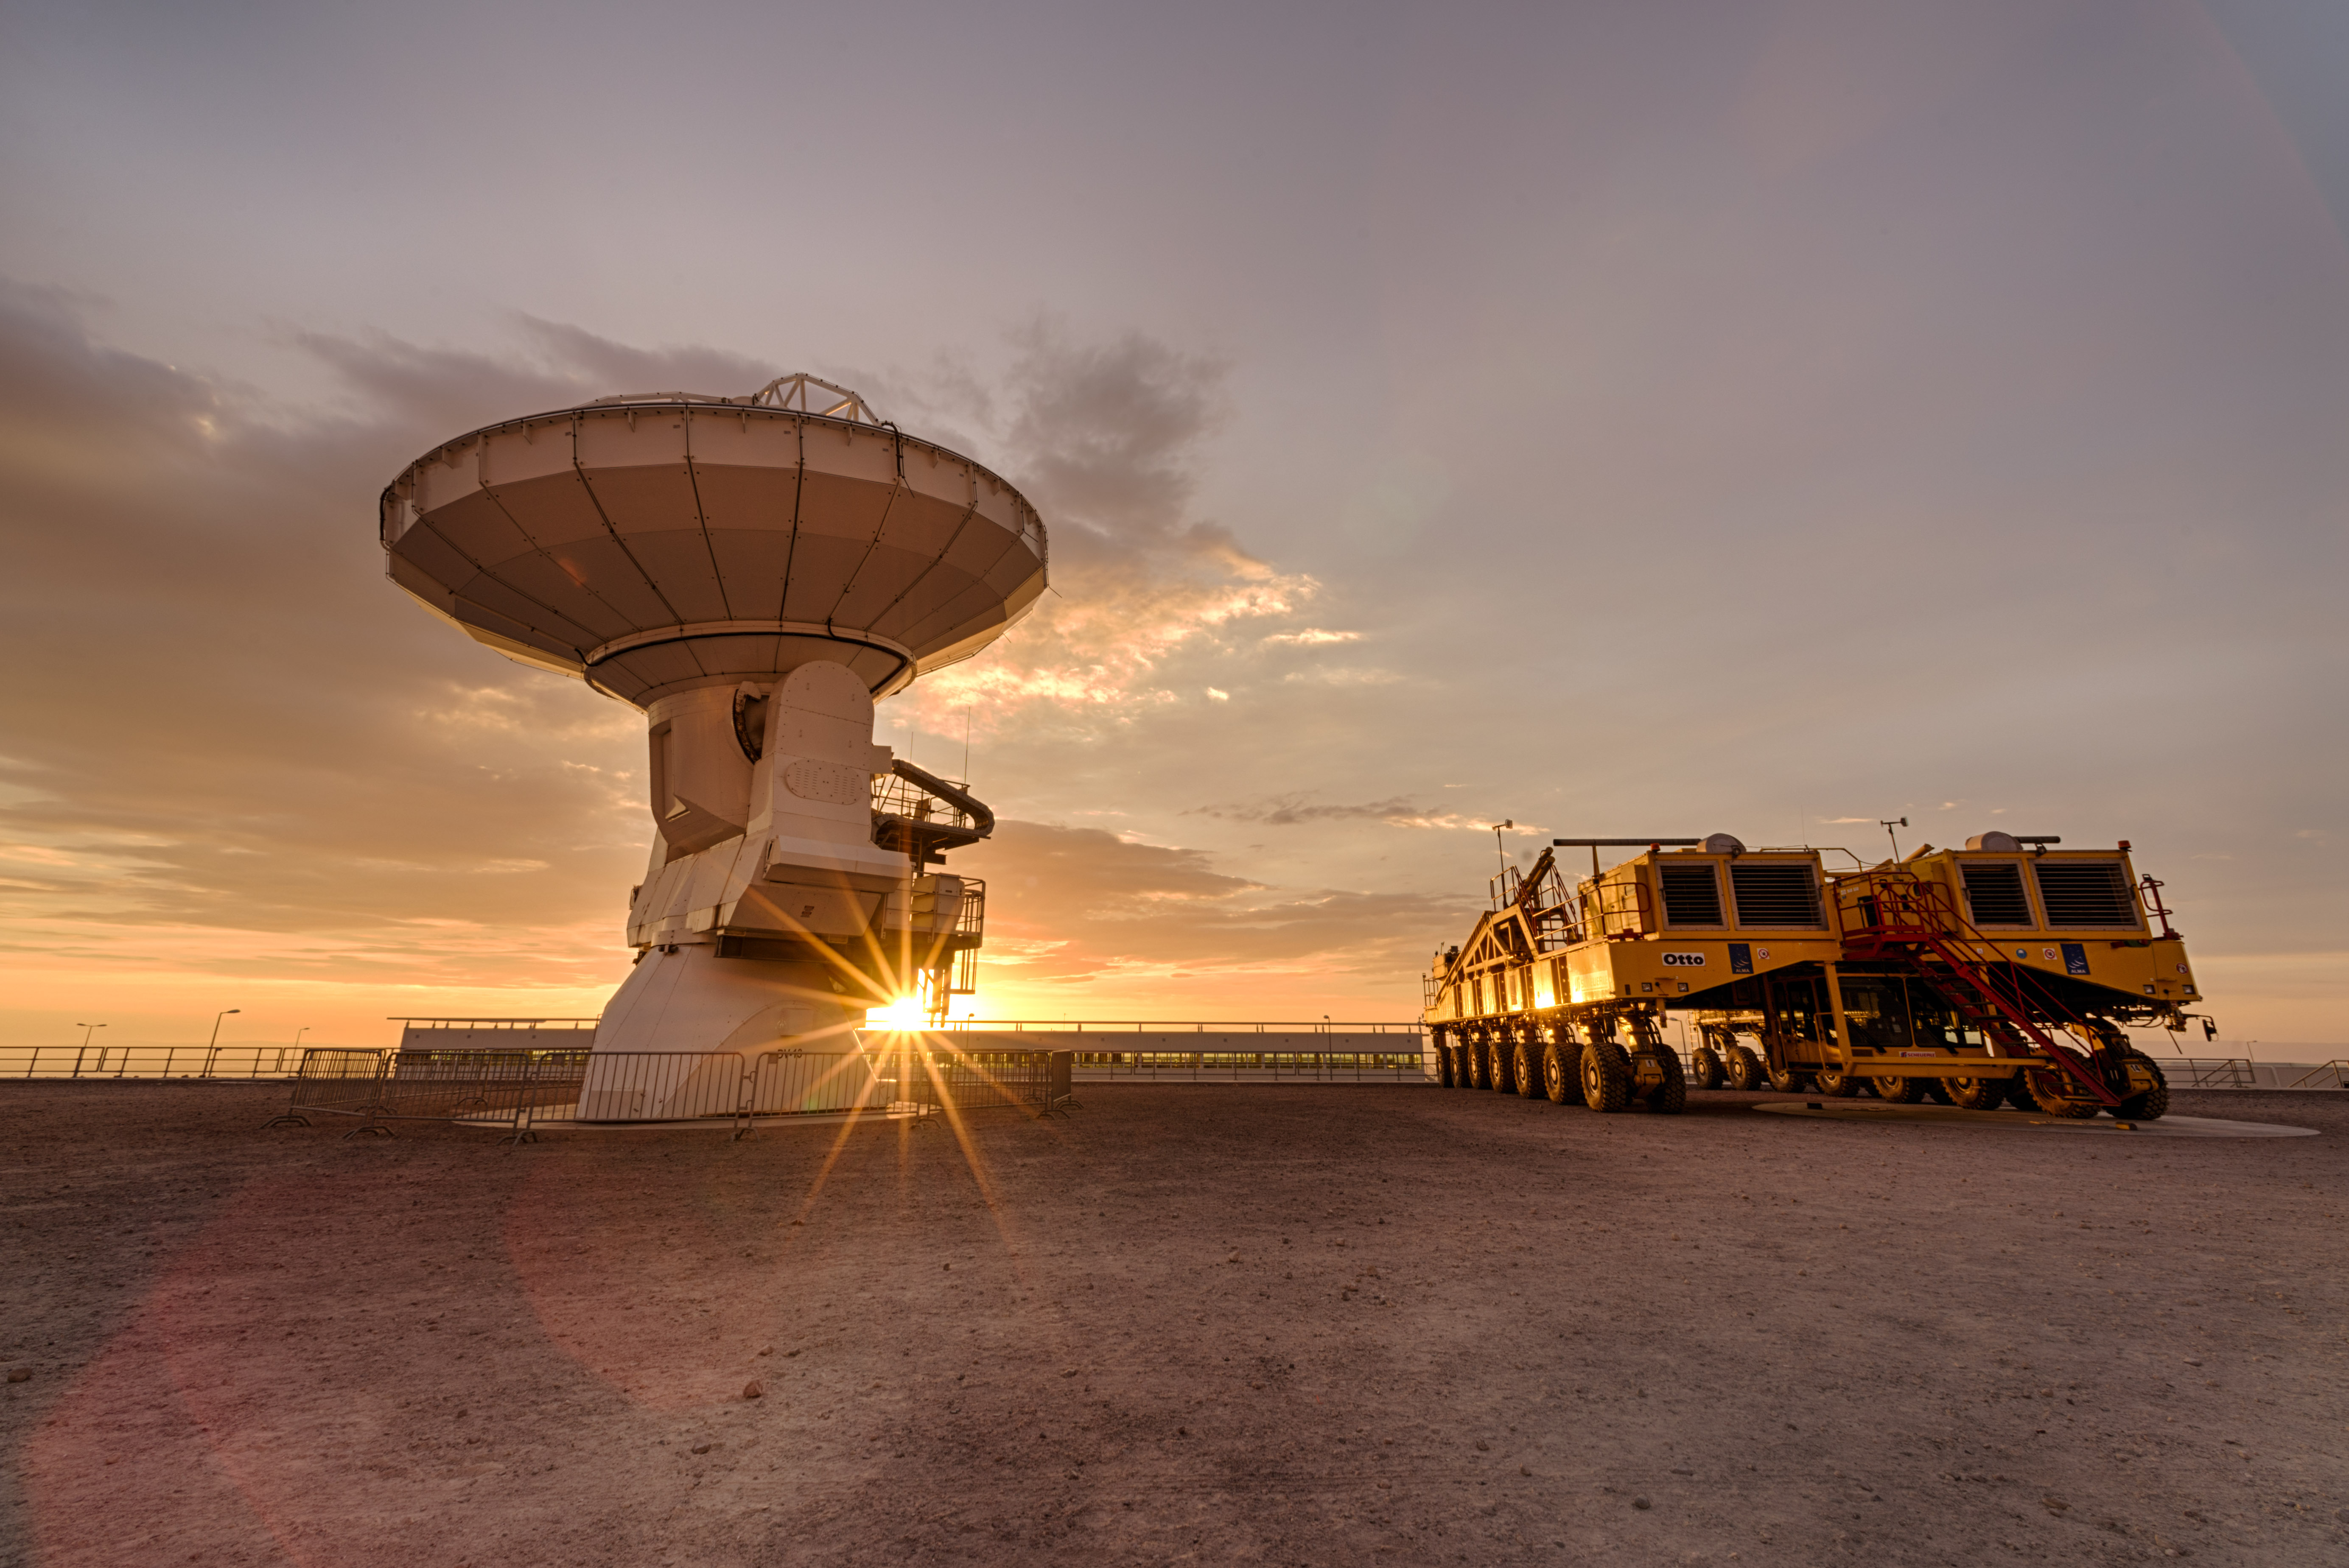

Otto, one of the ALMA antenna transporters

Otto, one of the ALMA antenna transporters, next to a 12 meters telescope at the OSF under a fiery sunset.

Credit: Sergio Otárola - ALMA (ESO/NAOJ/NRAO)